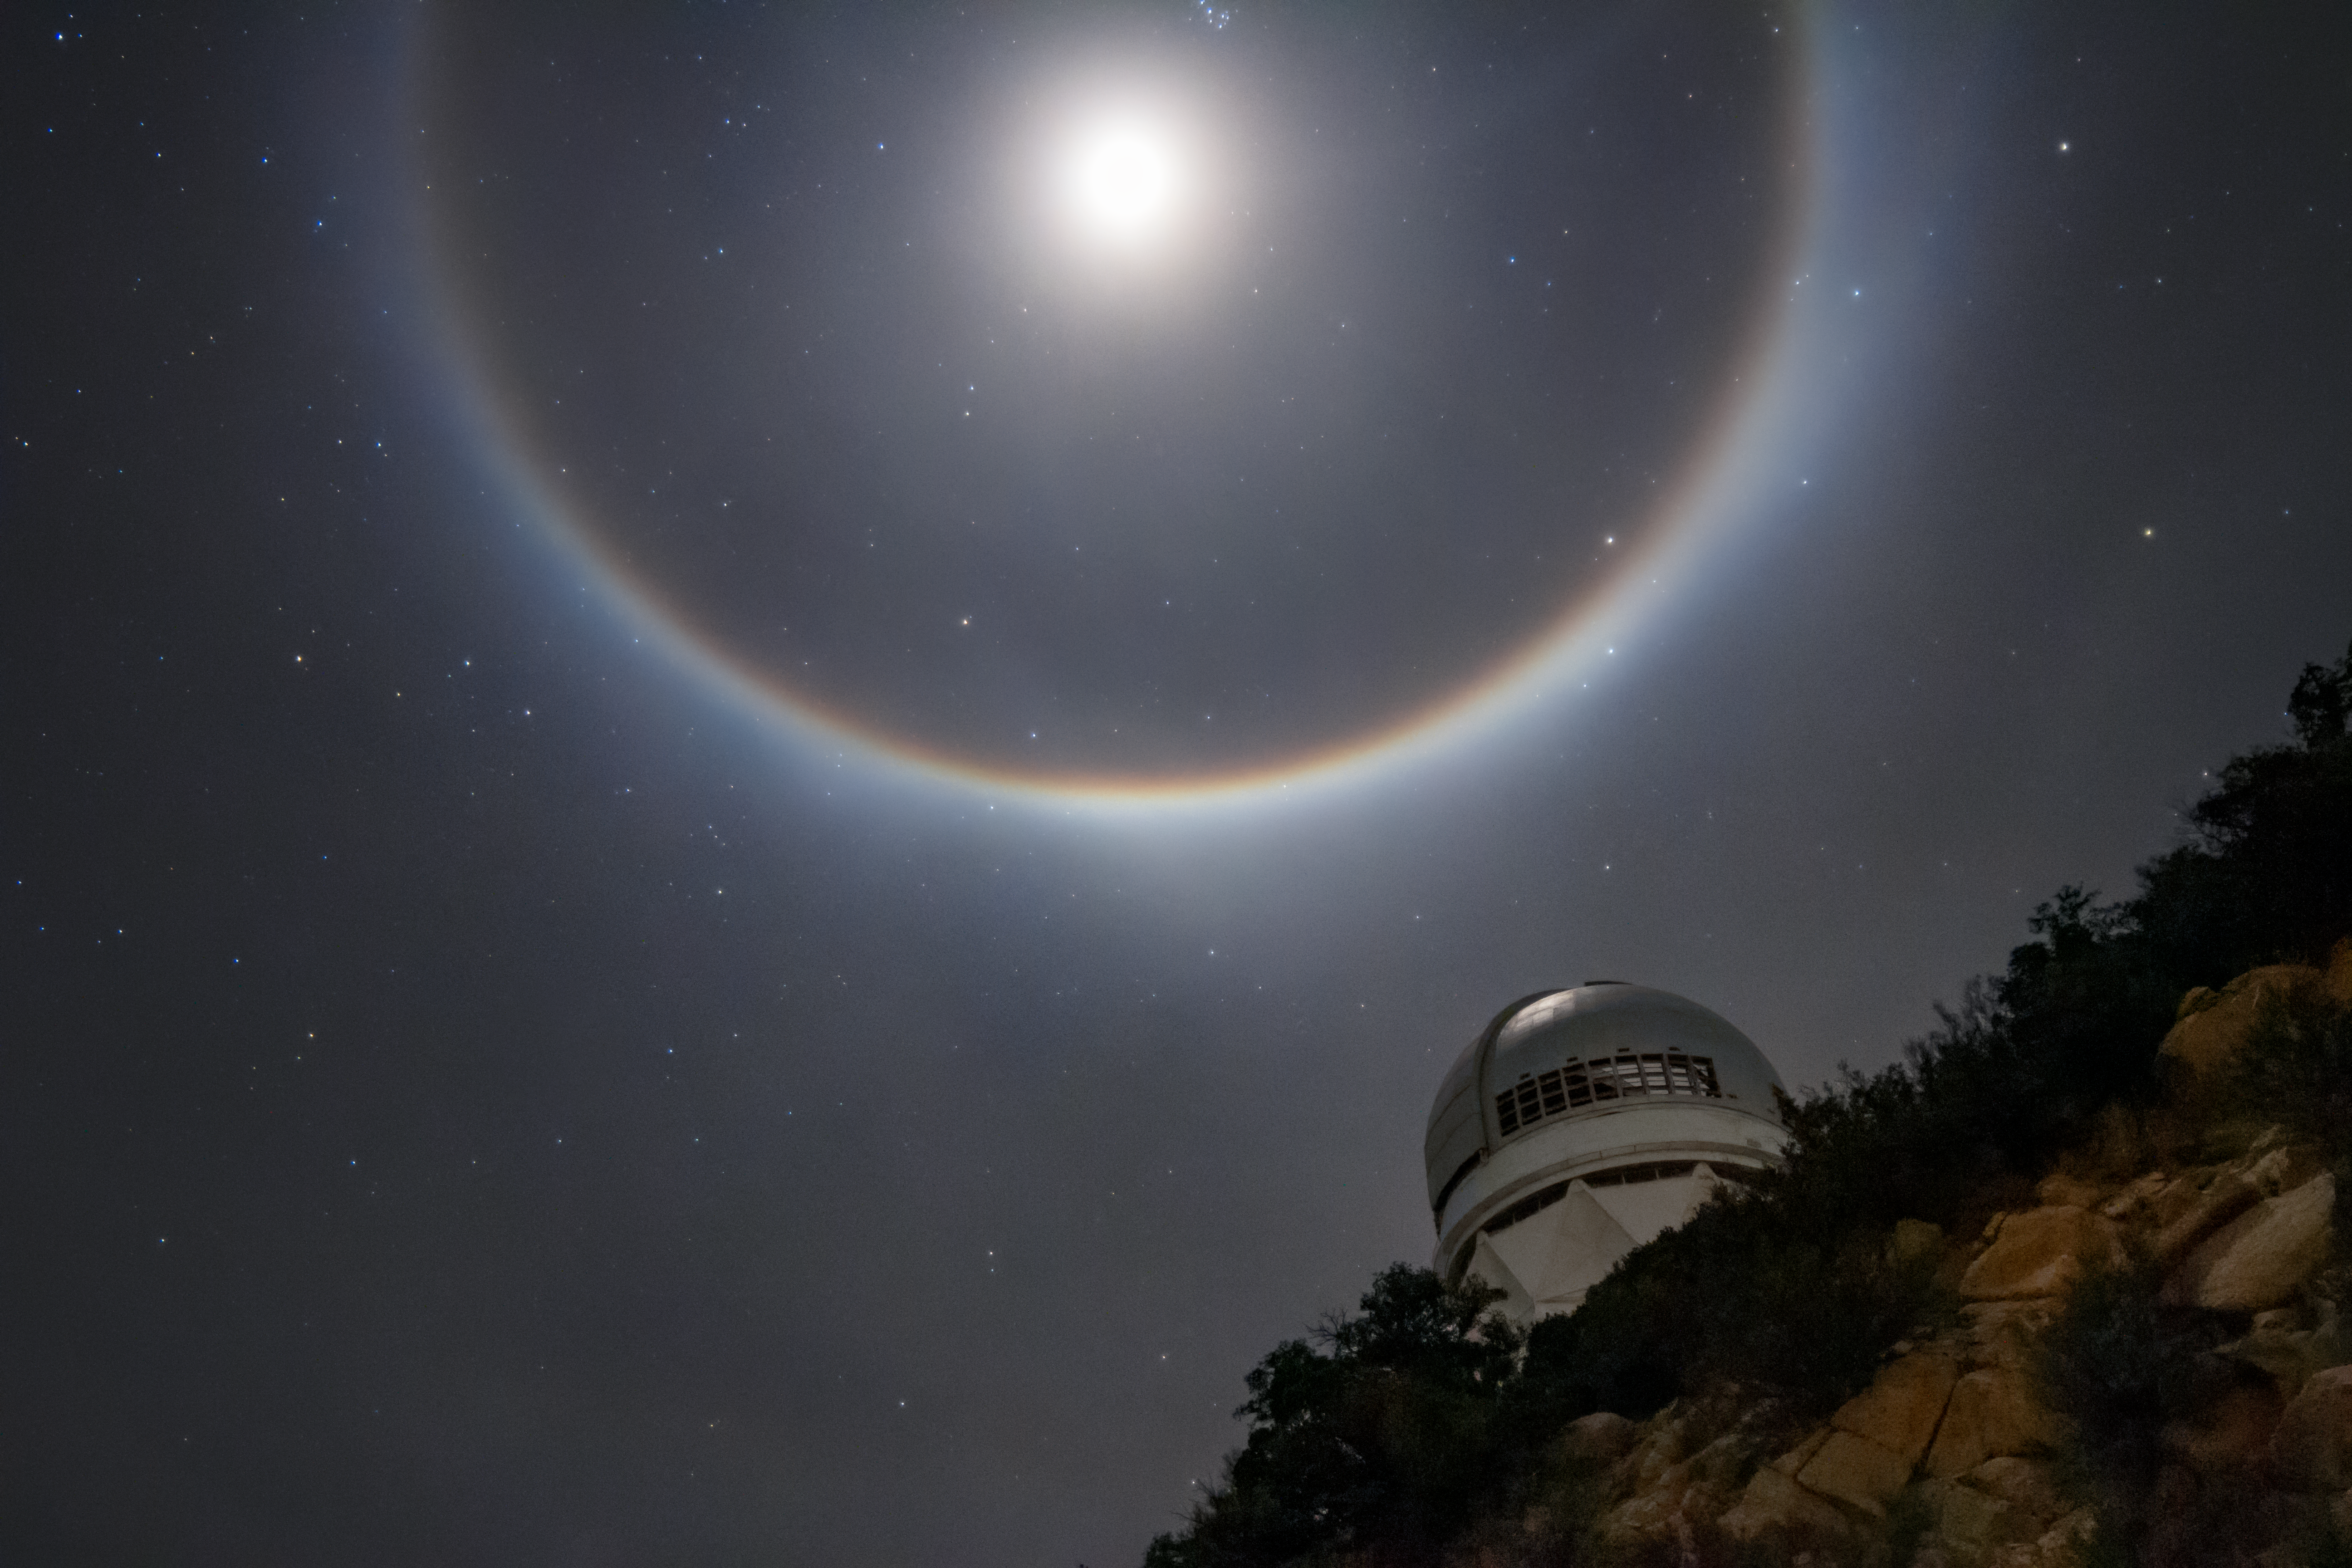

Moon Halo Over Mayall

A lunar halo caused by the refraction of light by ice crystals in Earth's atmosphere is seen in this shot of the Nicholas U. Mayall Telescope, located at Kitt Peak National Observatory.

Credit: NOIRLab/AURA/NSF